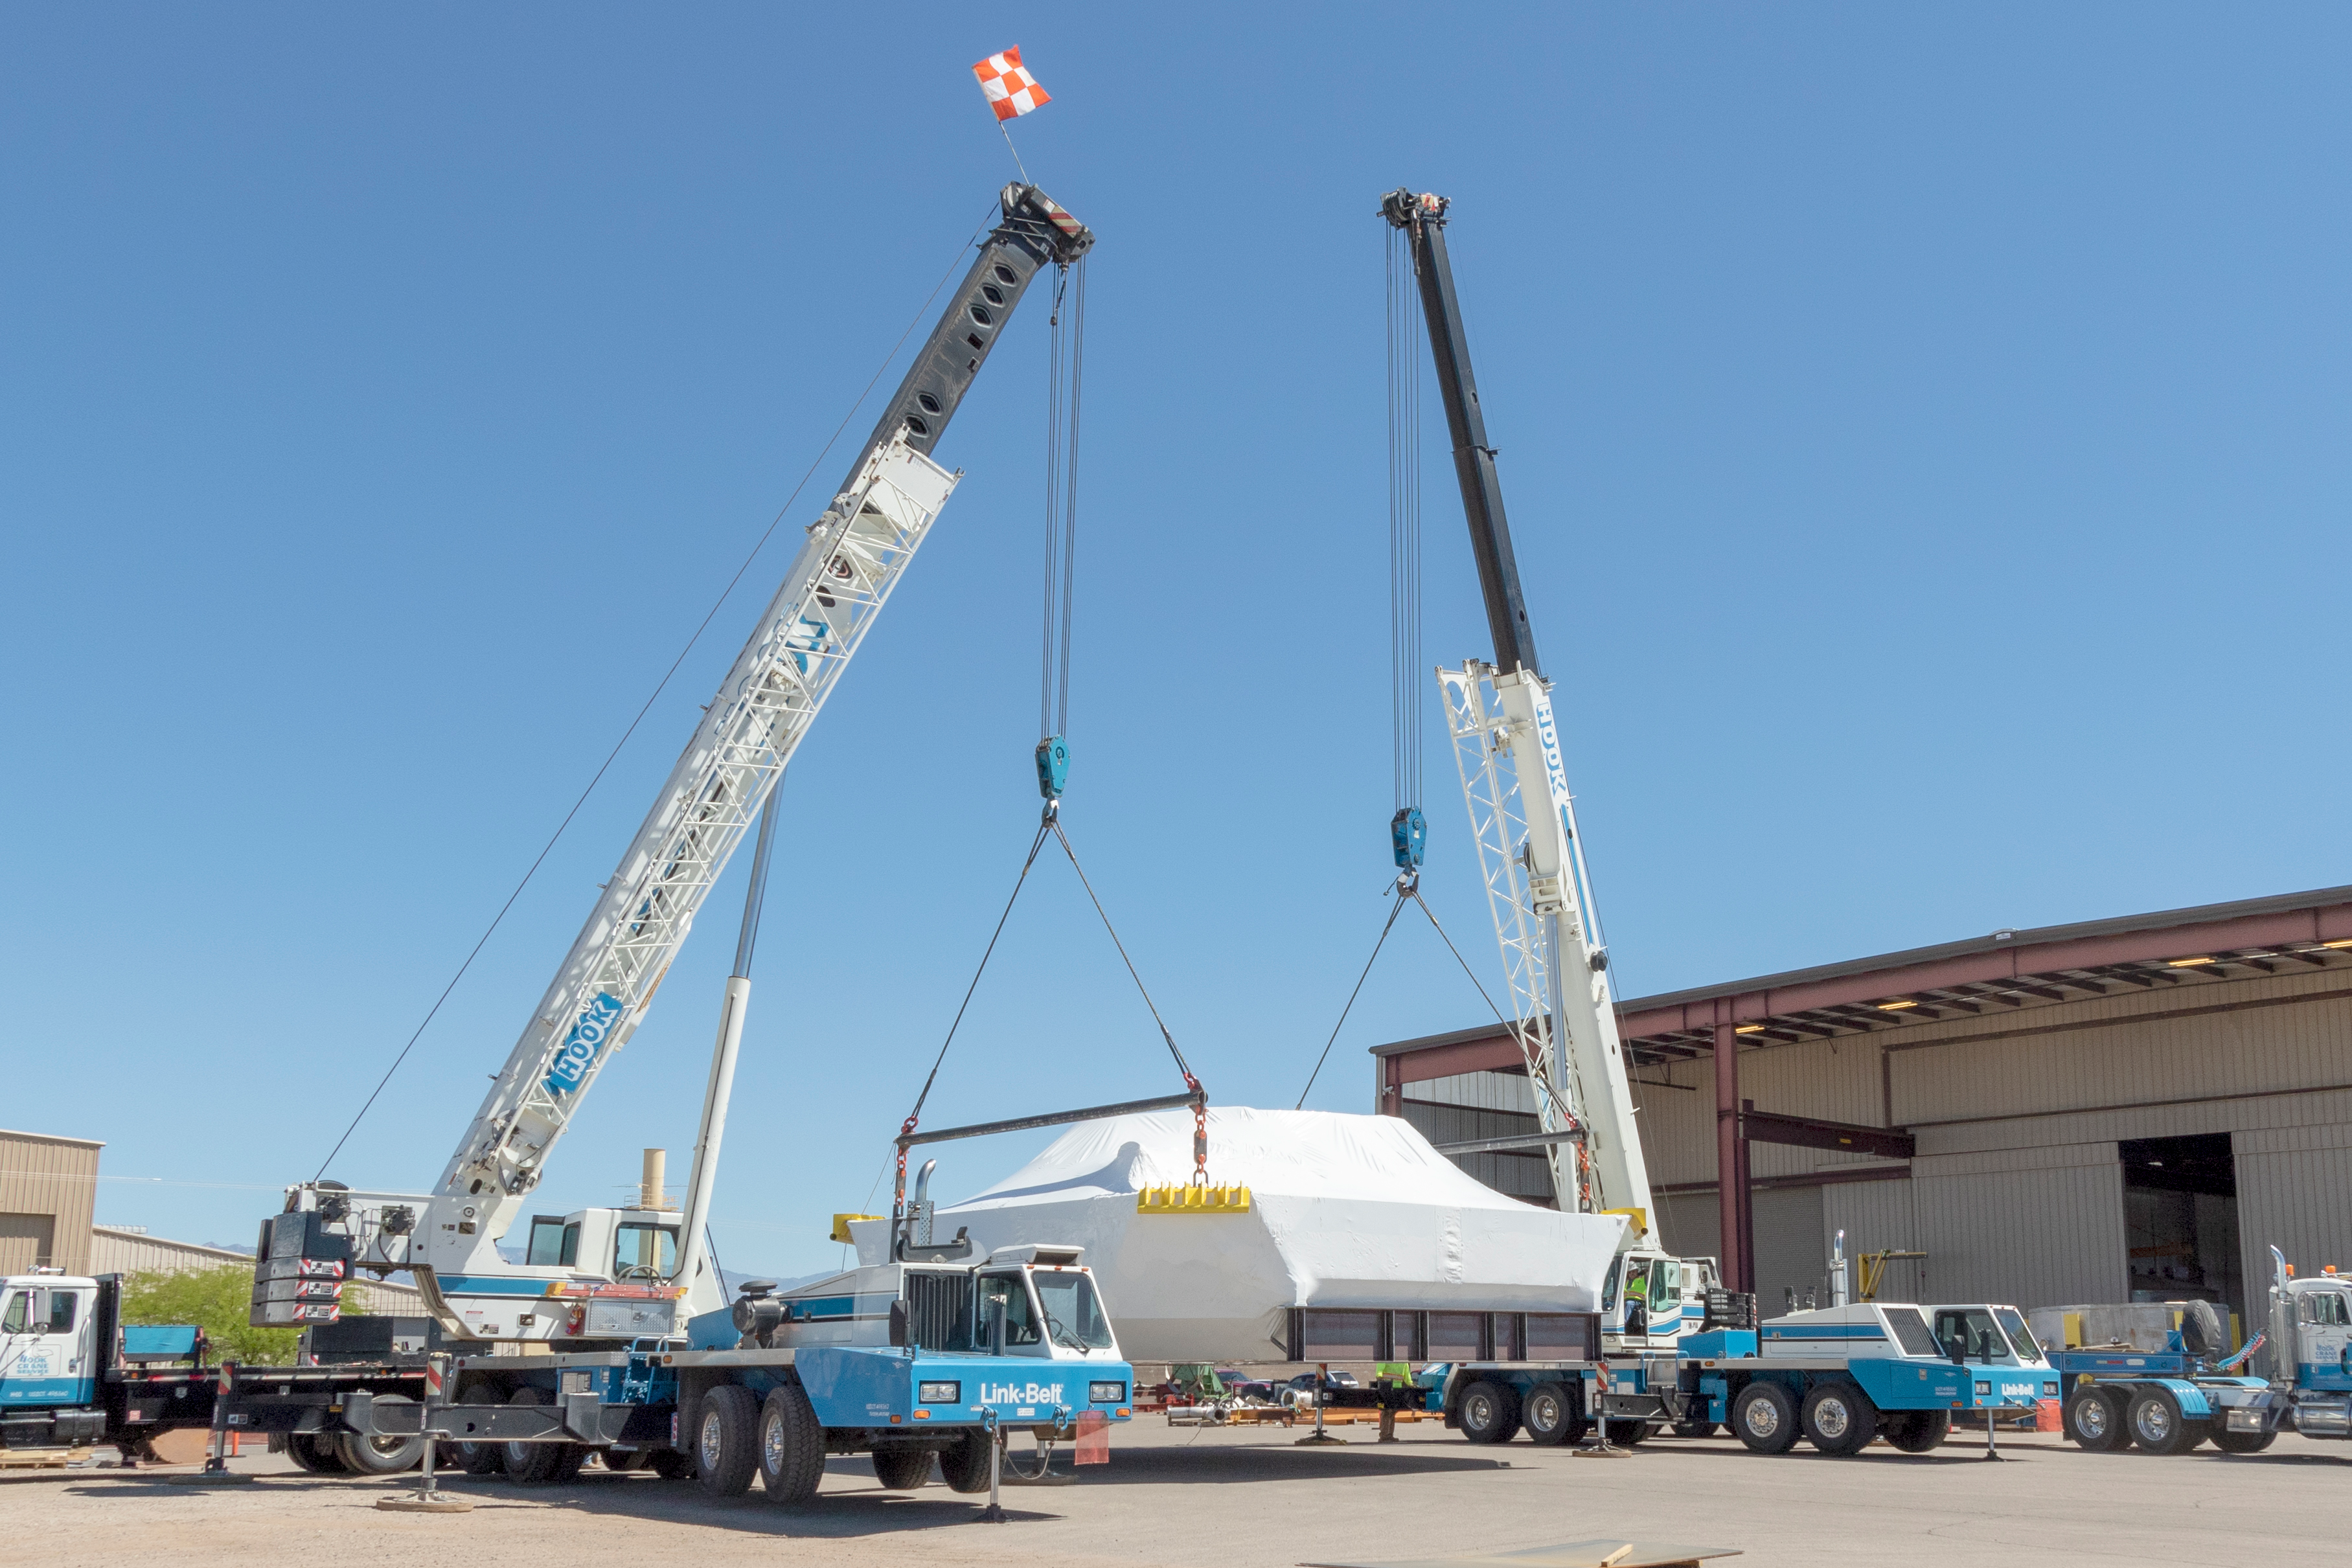

M1M3 Cell Prepared for Transport

The M1M3 cell will soon be following the mirror to Chile; it was wrapped for shipping at vendor CAID Industries in Tucson last week and then loaded onto the 120-foot-long vehicle that will transport it to Houston, Texas at the end of April.

Credit: Rubin Observatory/NSF/AURA